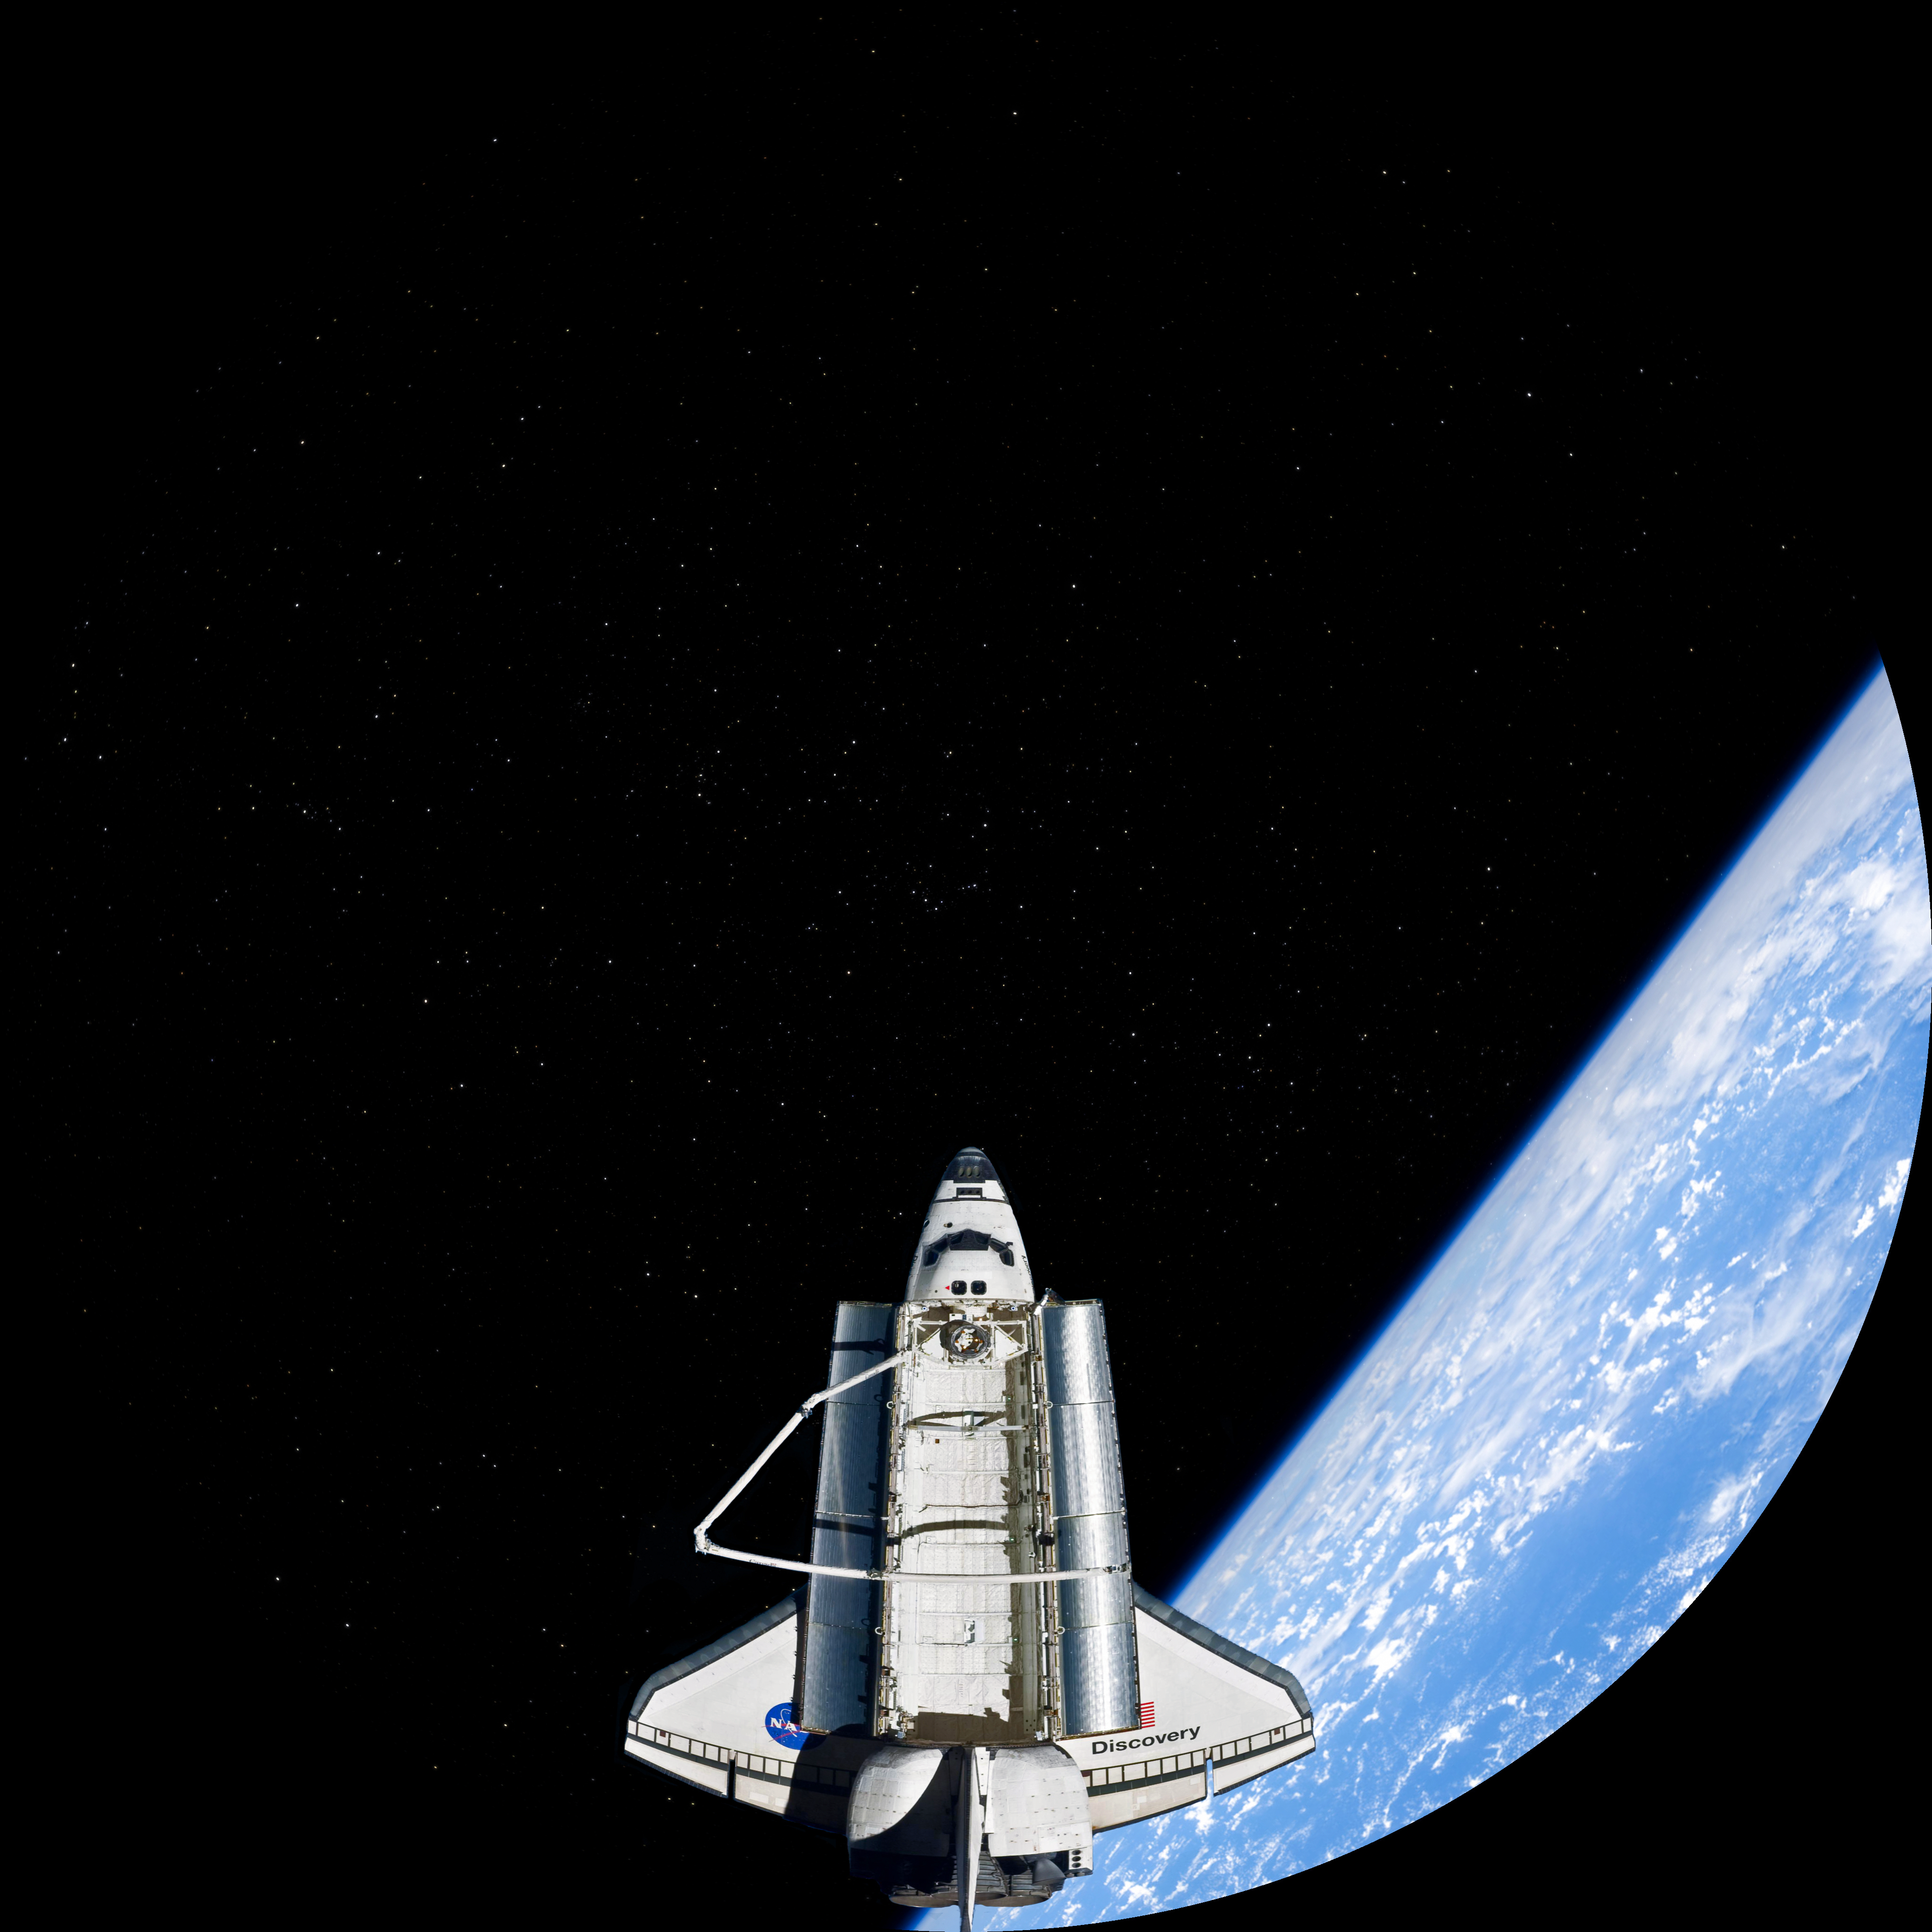

Image still from the planetarium show "From Earth to the Universe"

This is a still image from ESO's first in-house produced fulldome planetarium movie, From Earth to the Universe, showing the Space Shuttle.

Credit: T. Matsopoulos, NASA/The Gateway to Astronaut of Earth/ESO